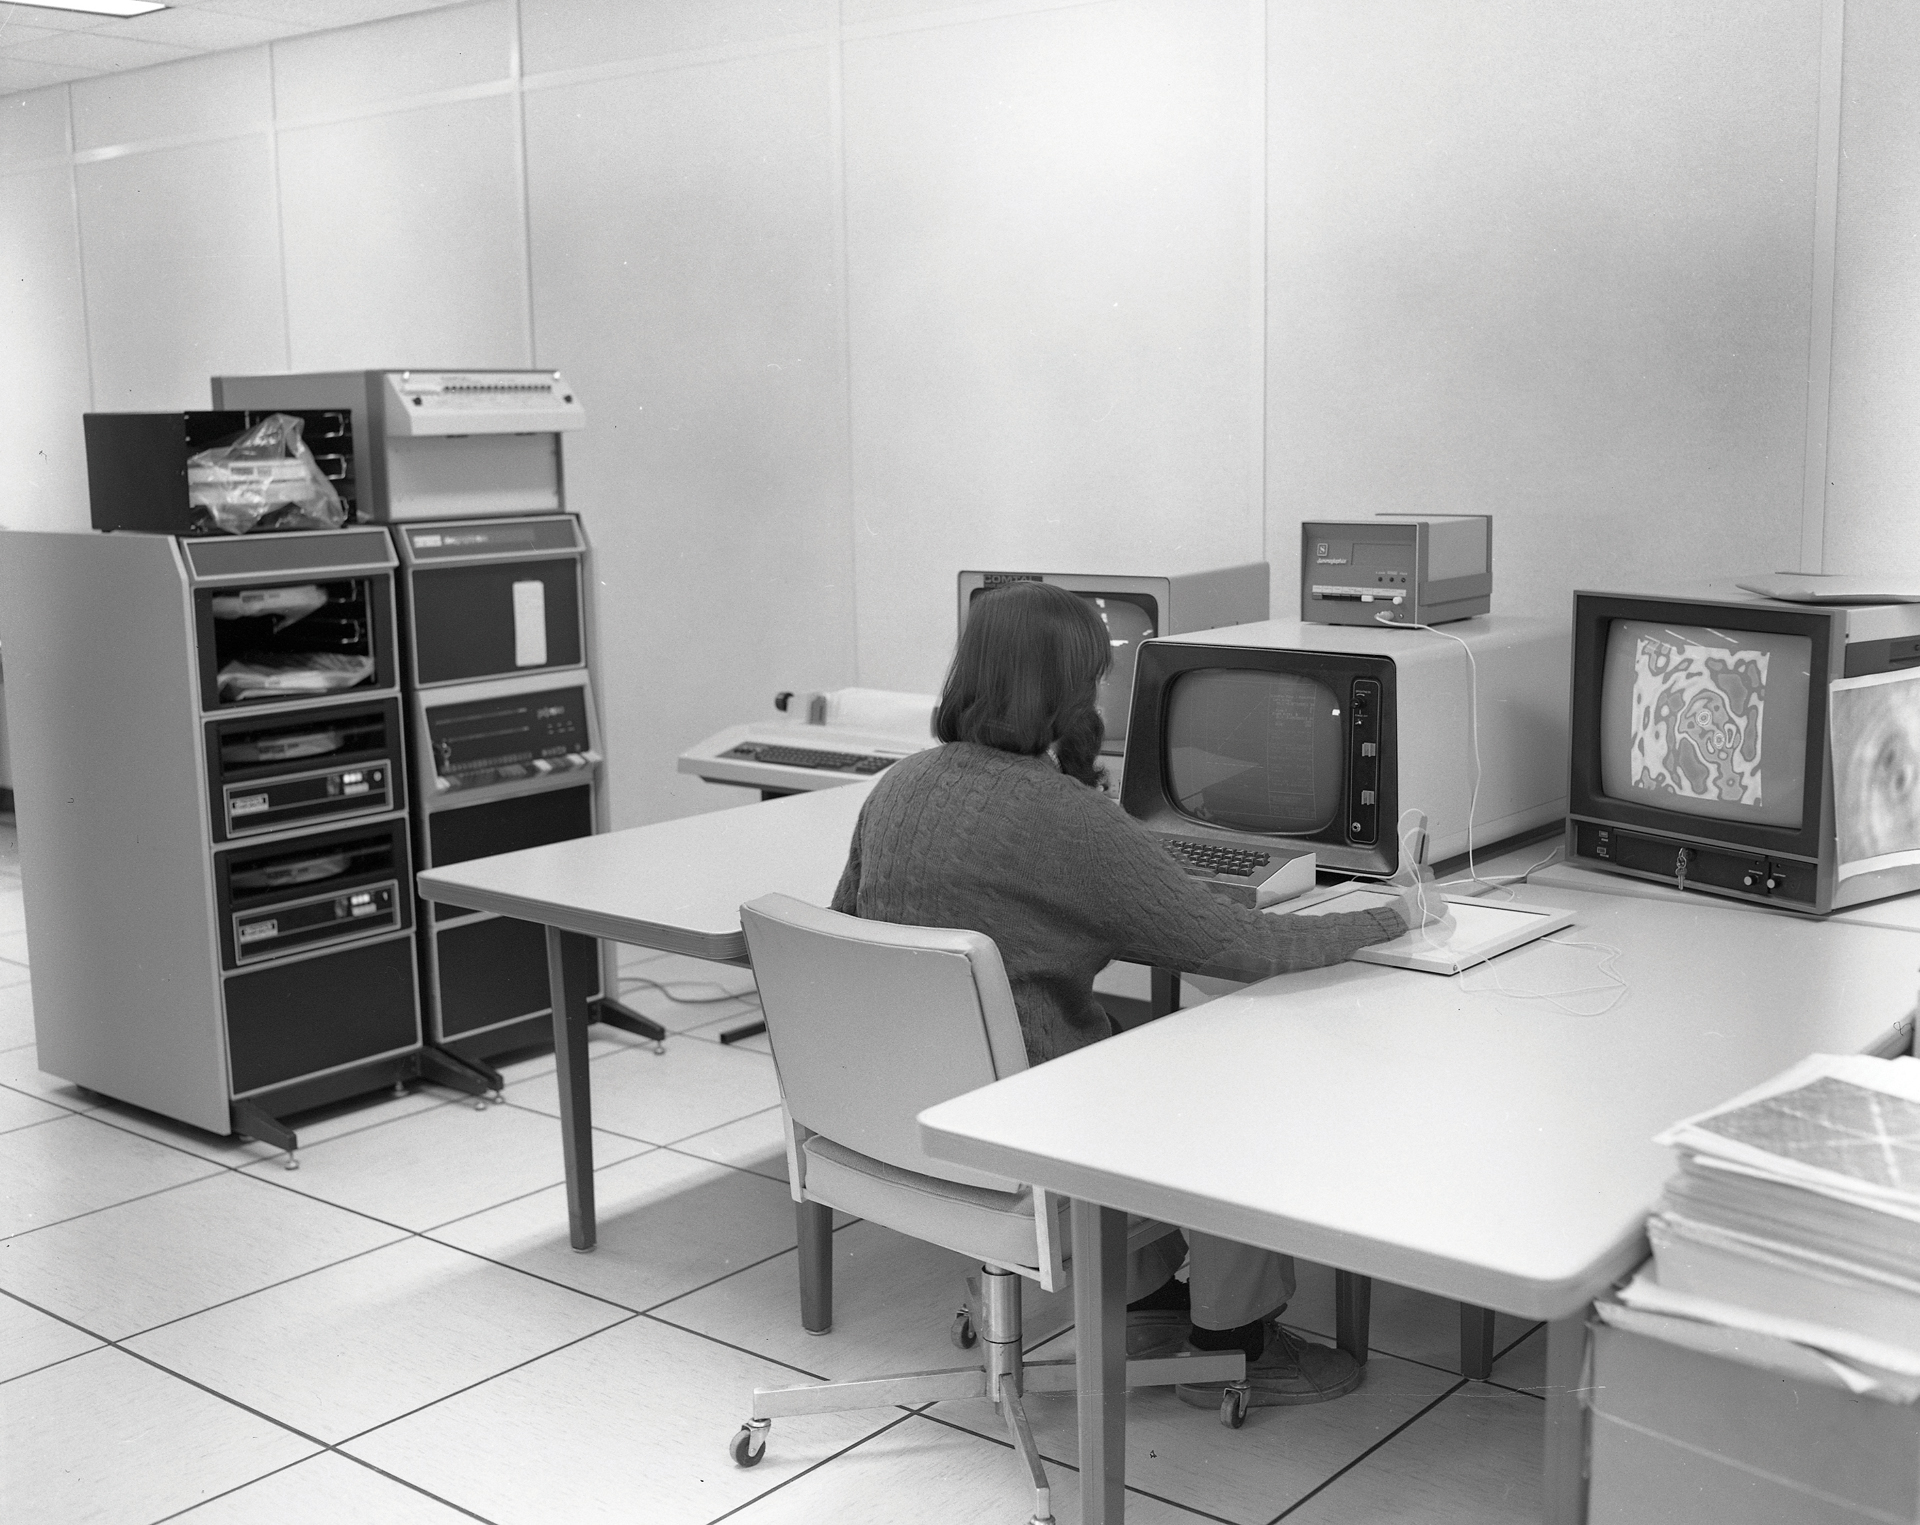

VLA Computer Room in 1983

Jim Torson analyzes data from the Very Large Array in its computer room in 1983.

Credit: NRAO/AUI/NSF